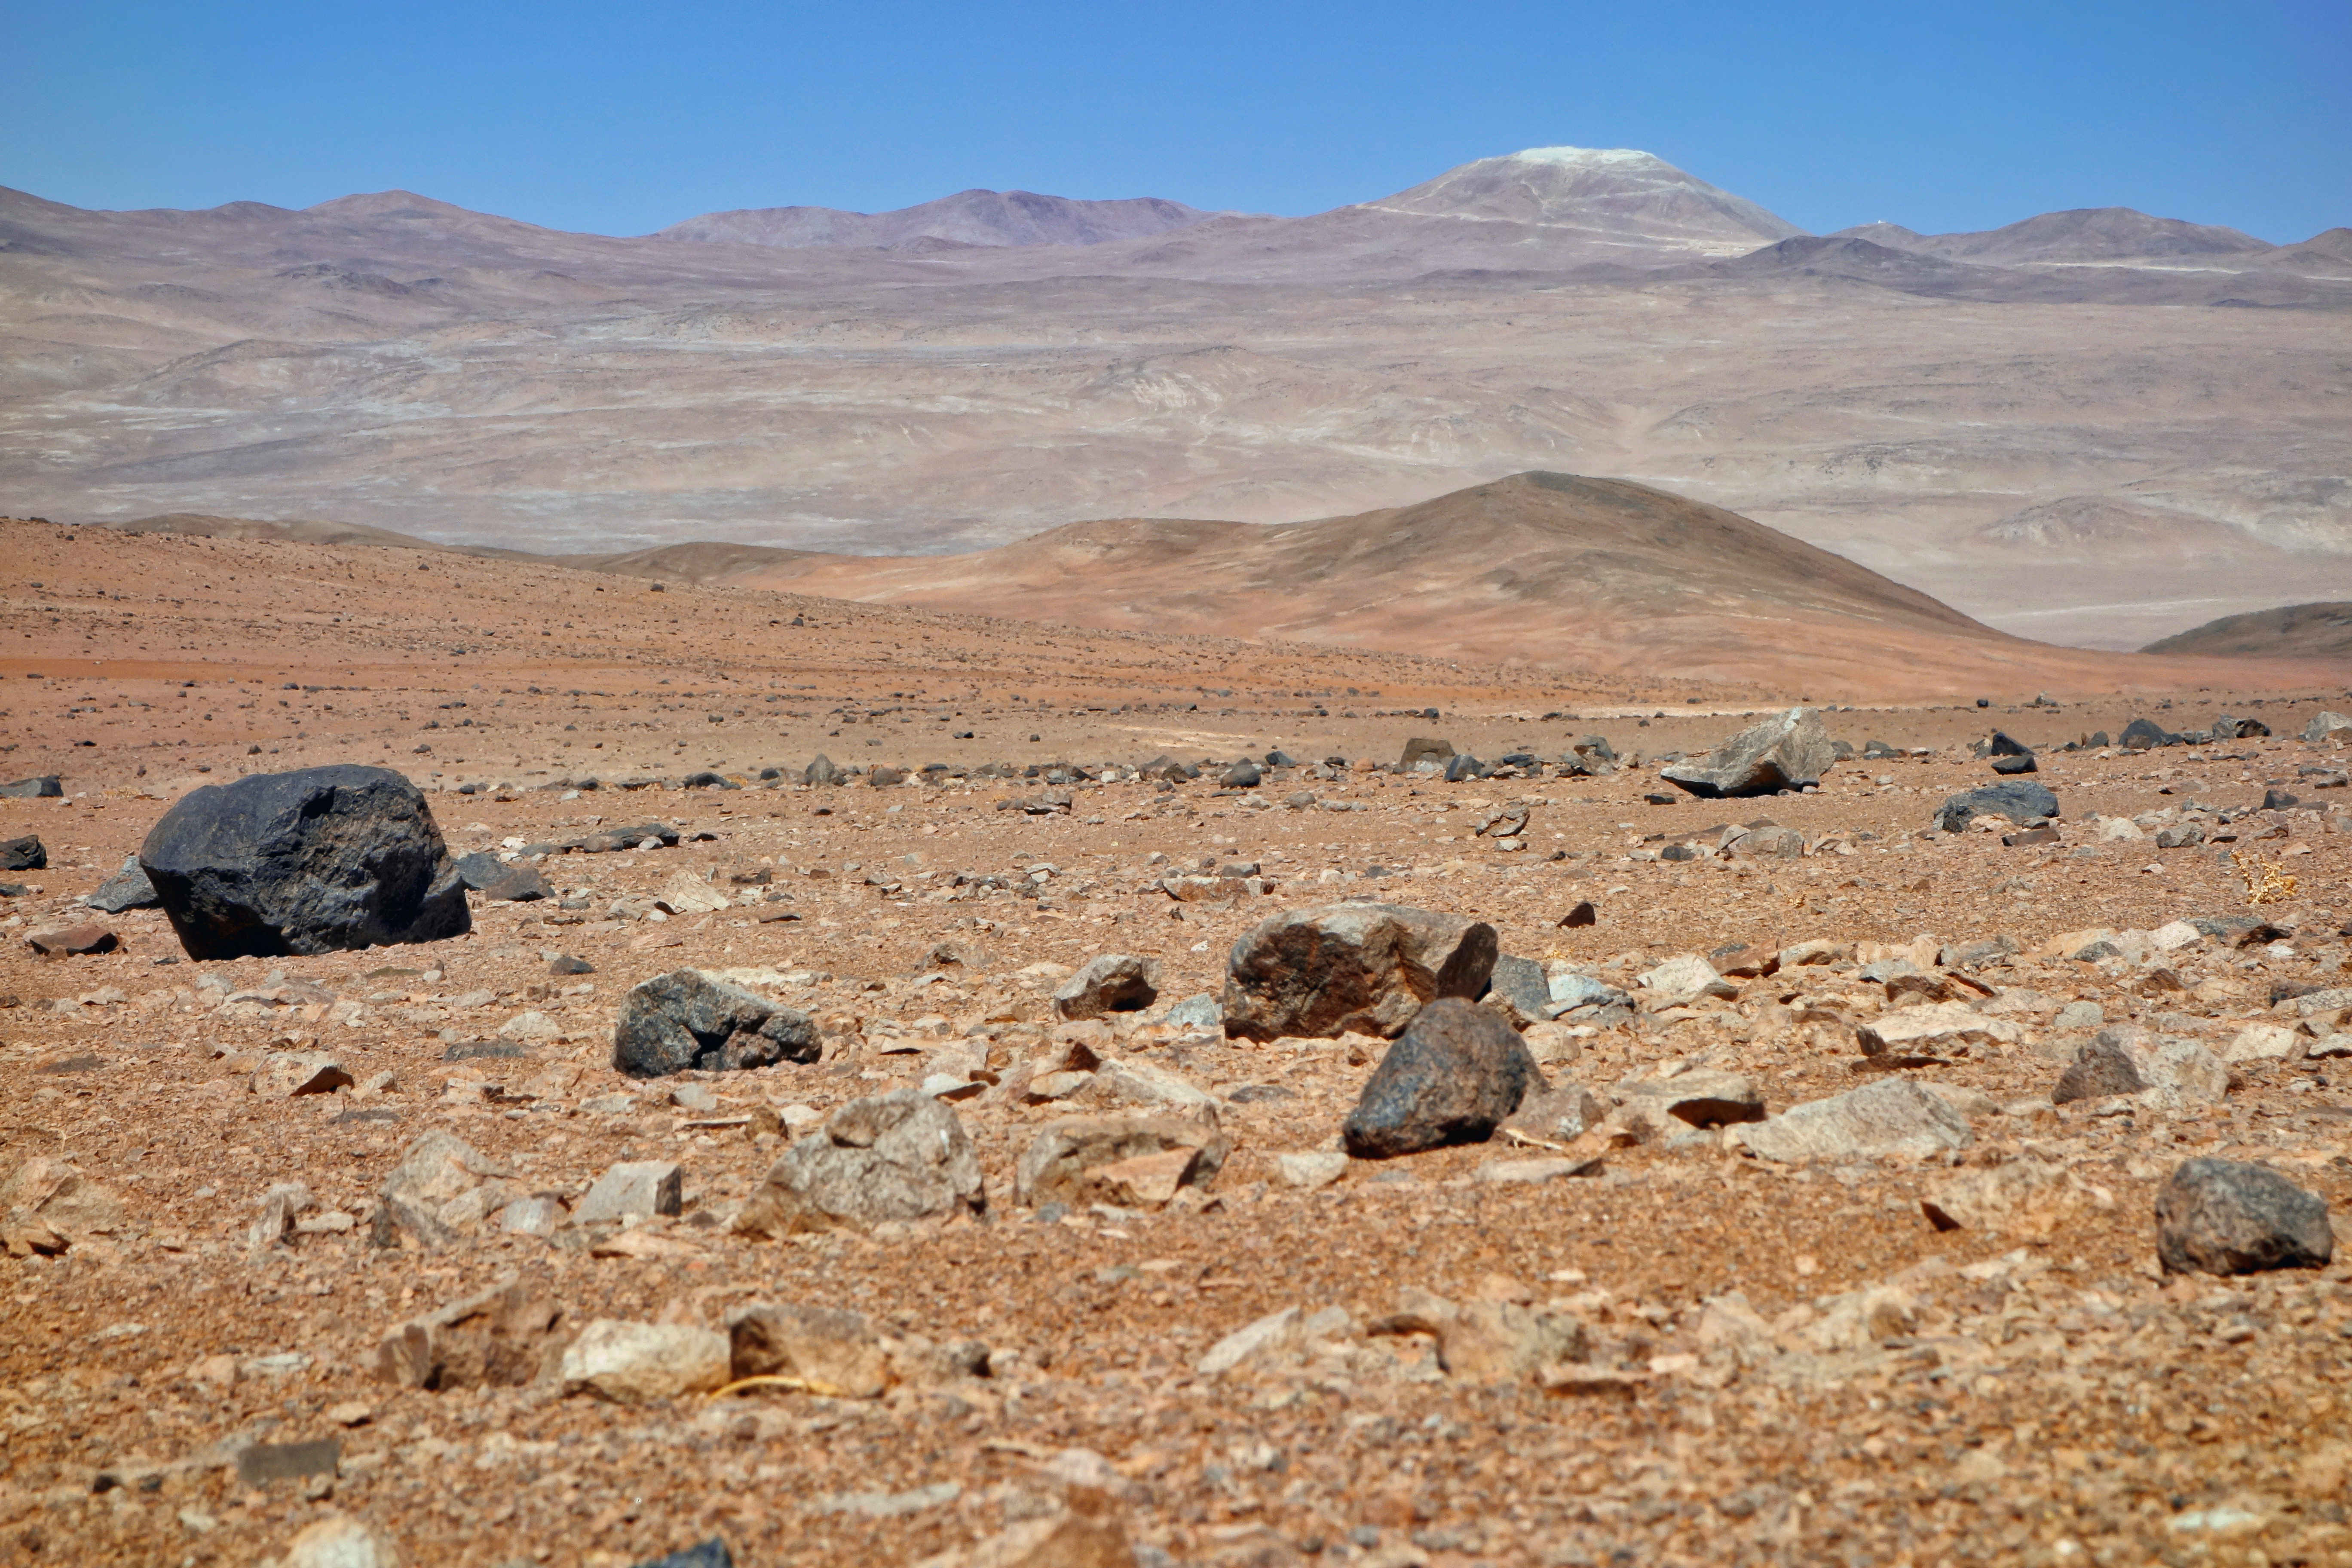

Distant view of work on Cerro Armazones

This distant view of the future home of the E-ELT was taken in late November 2014 from close to ESO's Paranal Observatory. The levelling of the summit of Cerro Armazones is well advanced.

Credit: ESO/J. Girard (djulik.com)